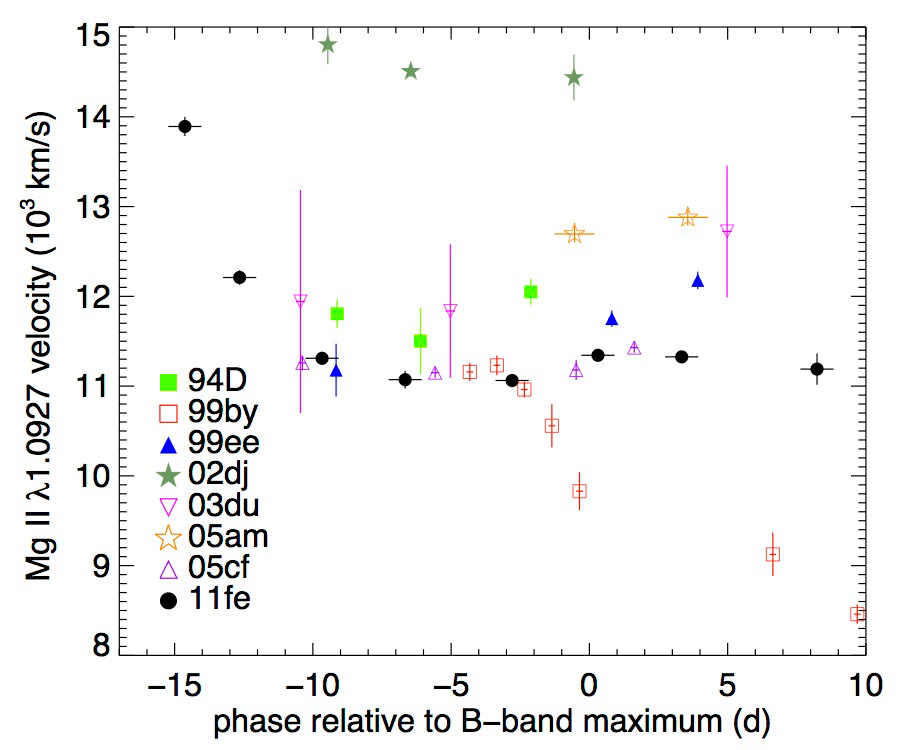

Time evolution of SN Ia NIR magnesium velocity

Time evolution of SN Ia near-infrared magnesium velocity. The magnesium velocity of the GNIRS SN 2011fe spectra underwent a rapid decline and an extended period of constant velocity. Note that SN 1999by is a spectroscopically peculiar SN Ia, much like SN 1991bg. The magnesium velocity of normal SNe Ia all show similar constant behavior as that of SN 2011fe.

Credit: NOIRLab/Gemini Observatory/AURA